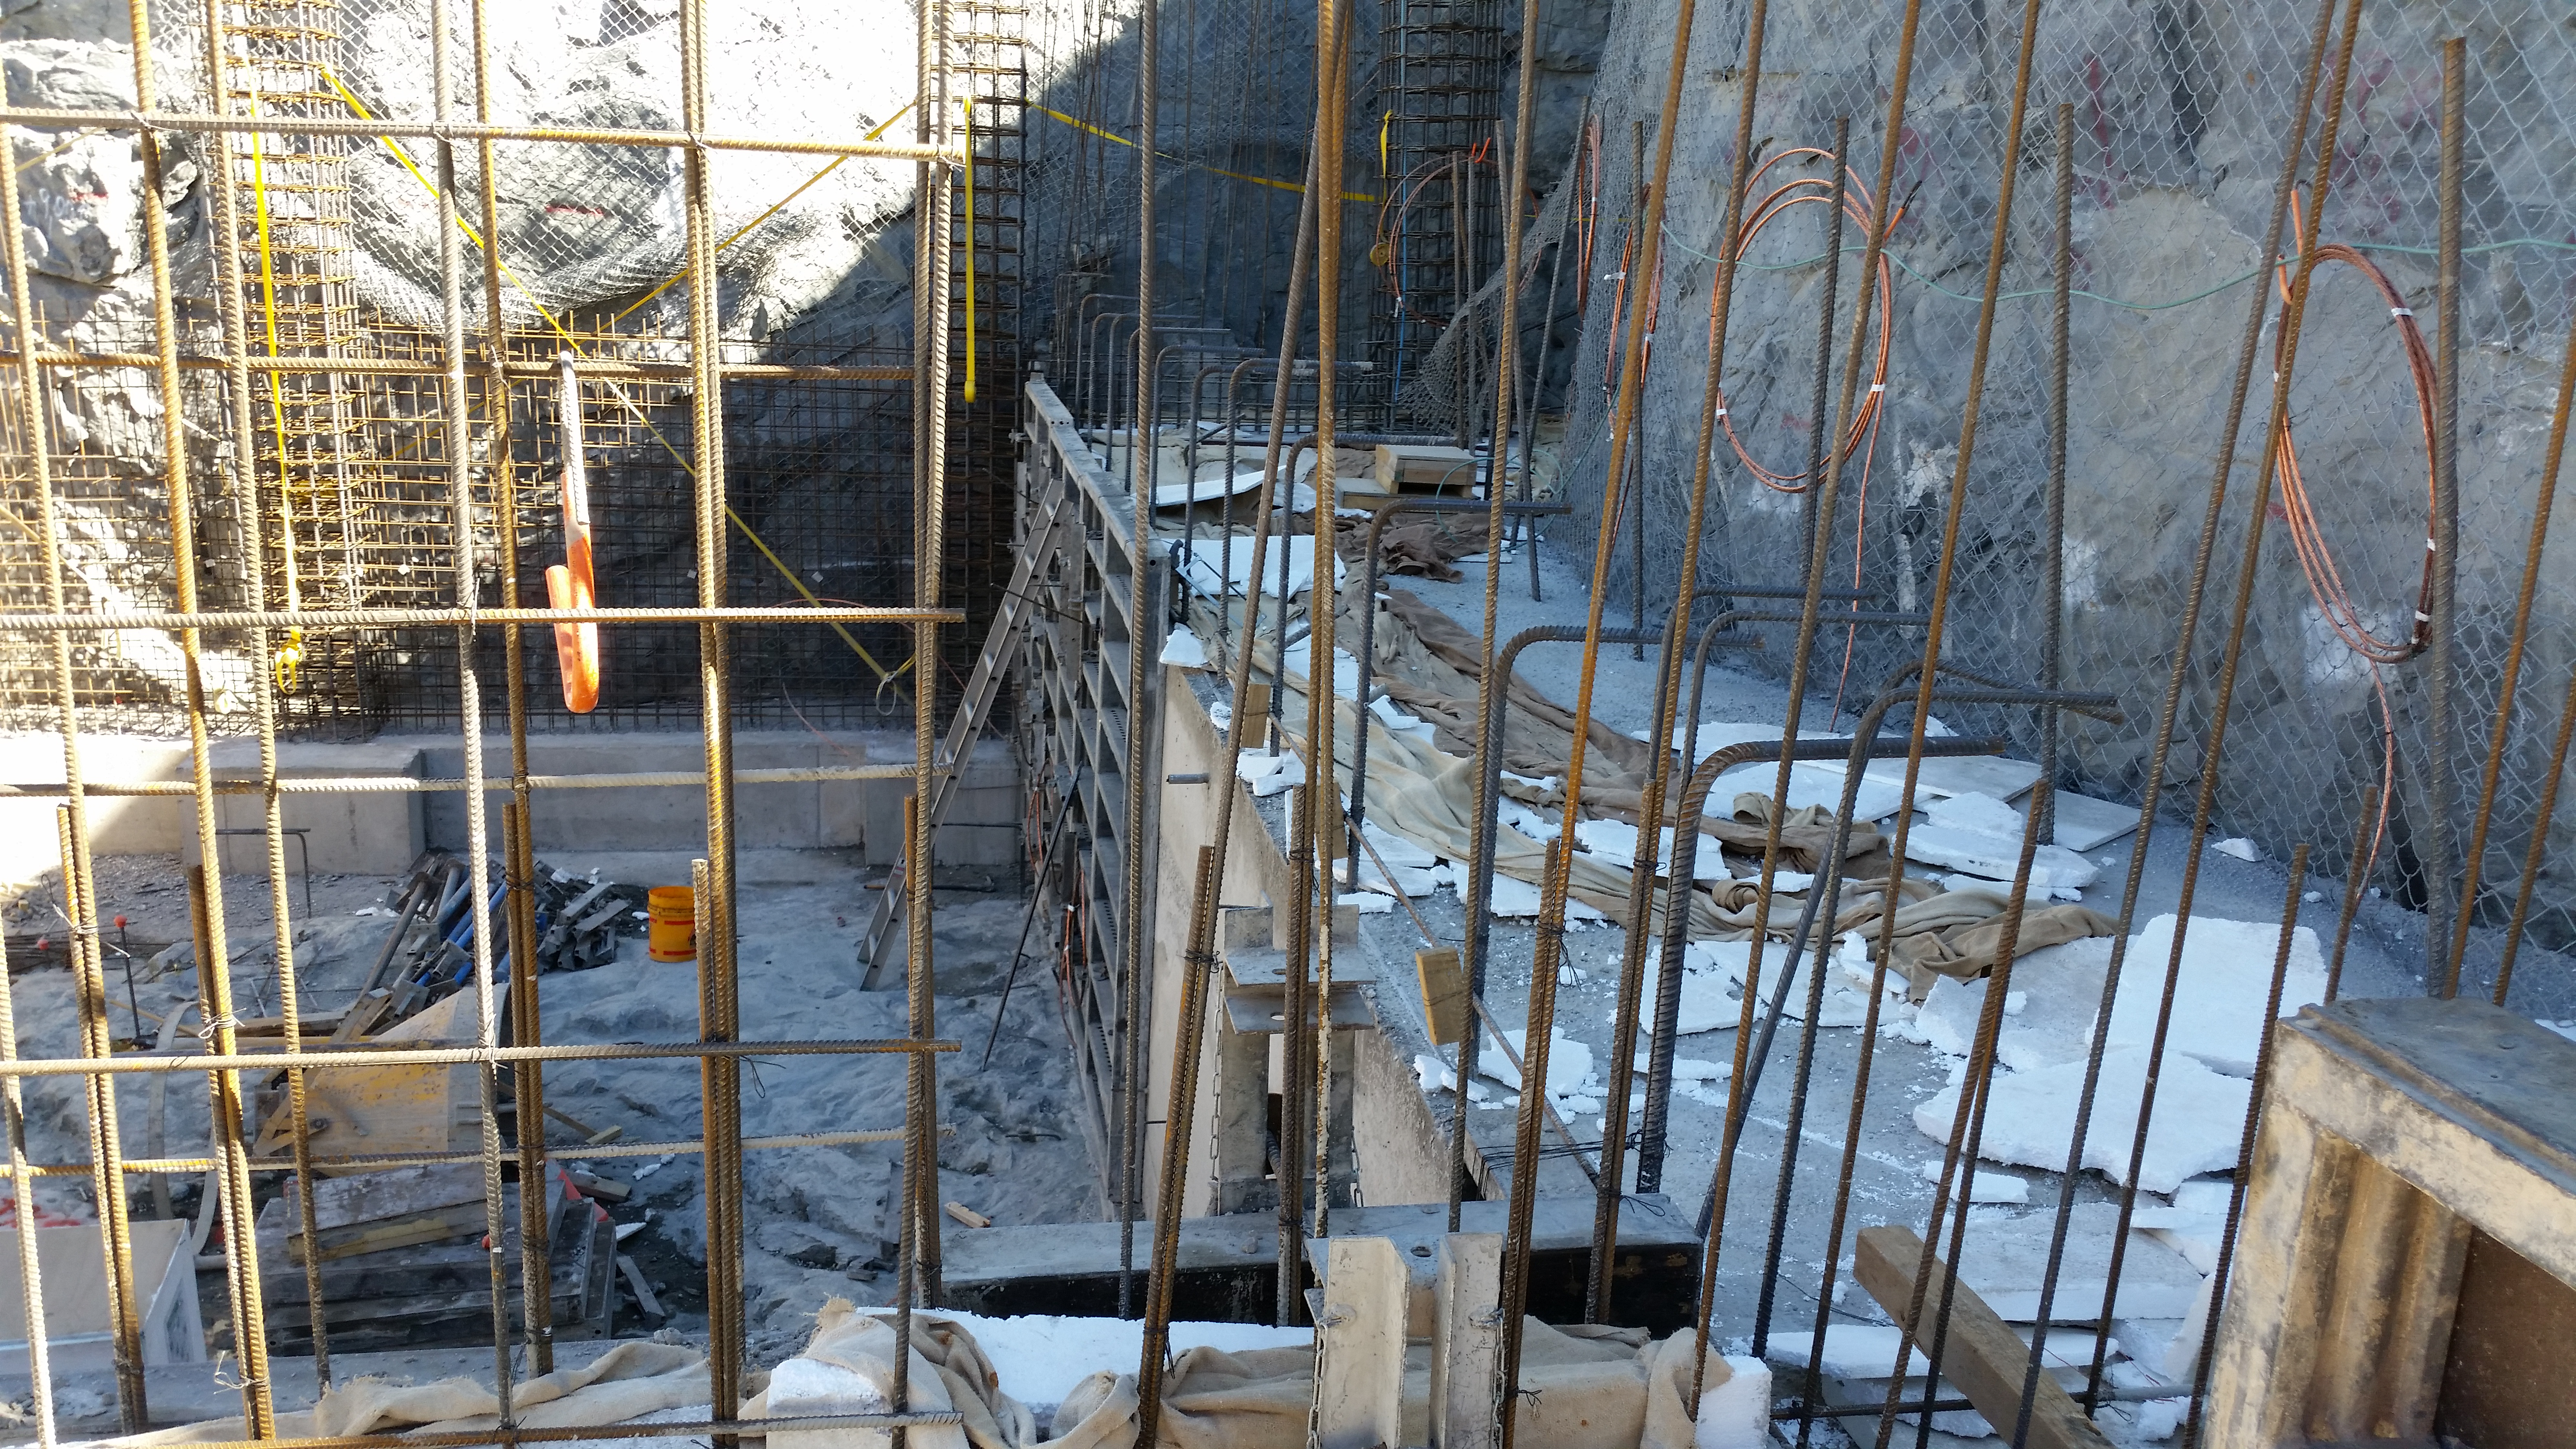

Elevator shaft

Elevator shaft

Credit: Rubin Observatory/NSF/AURA